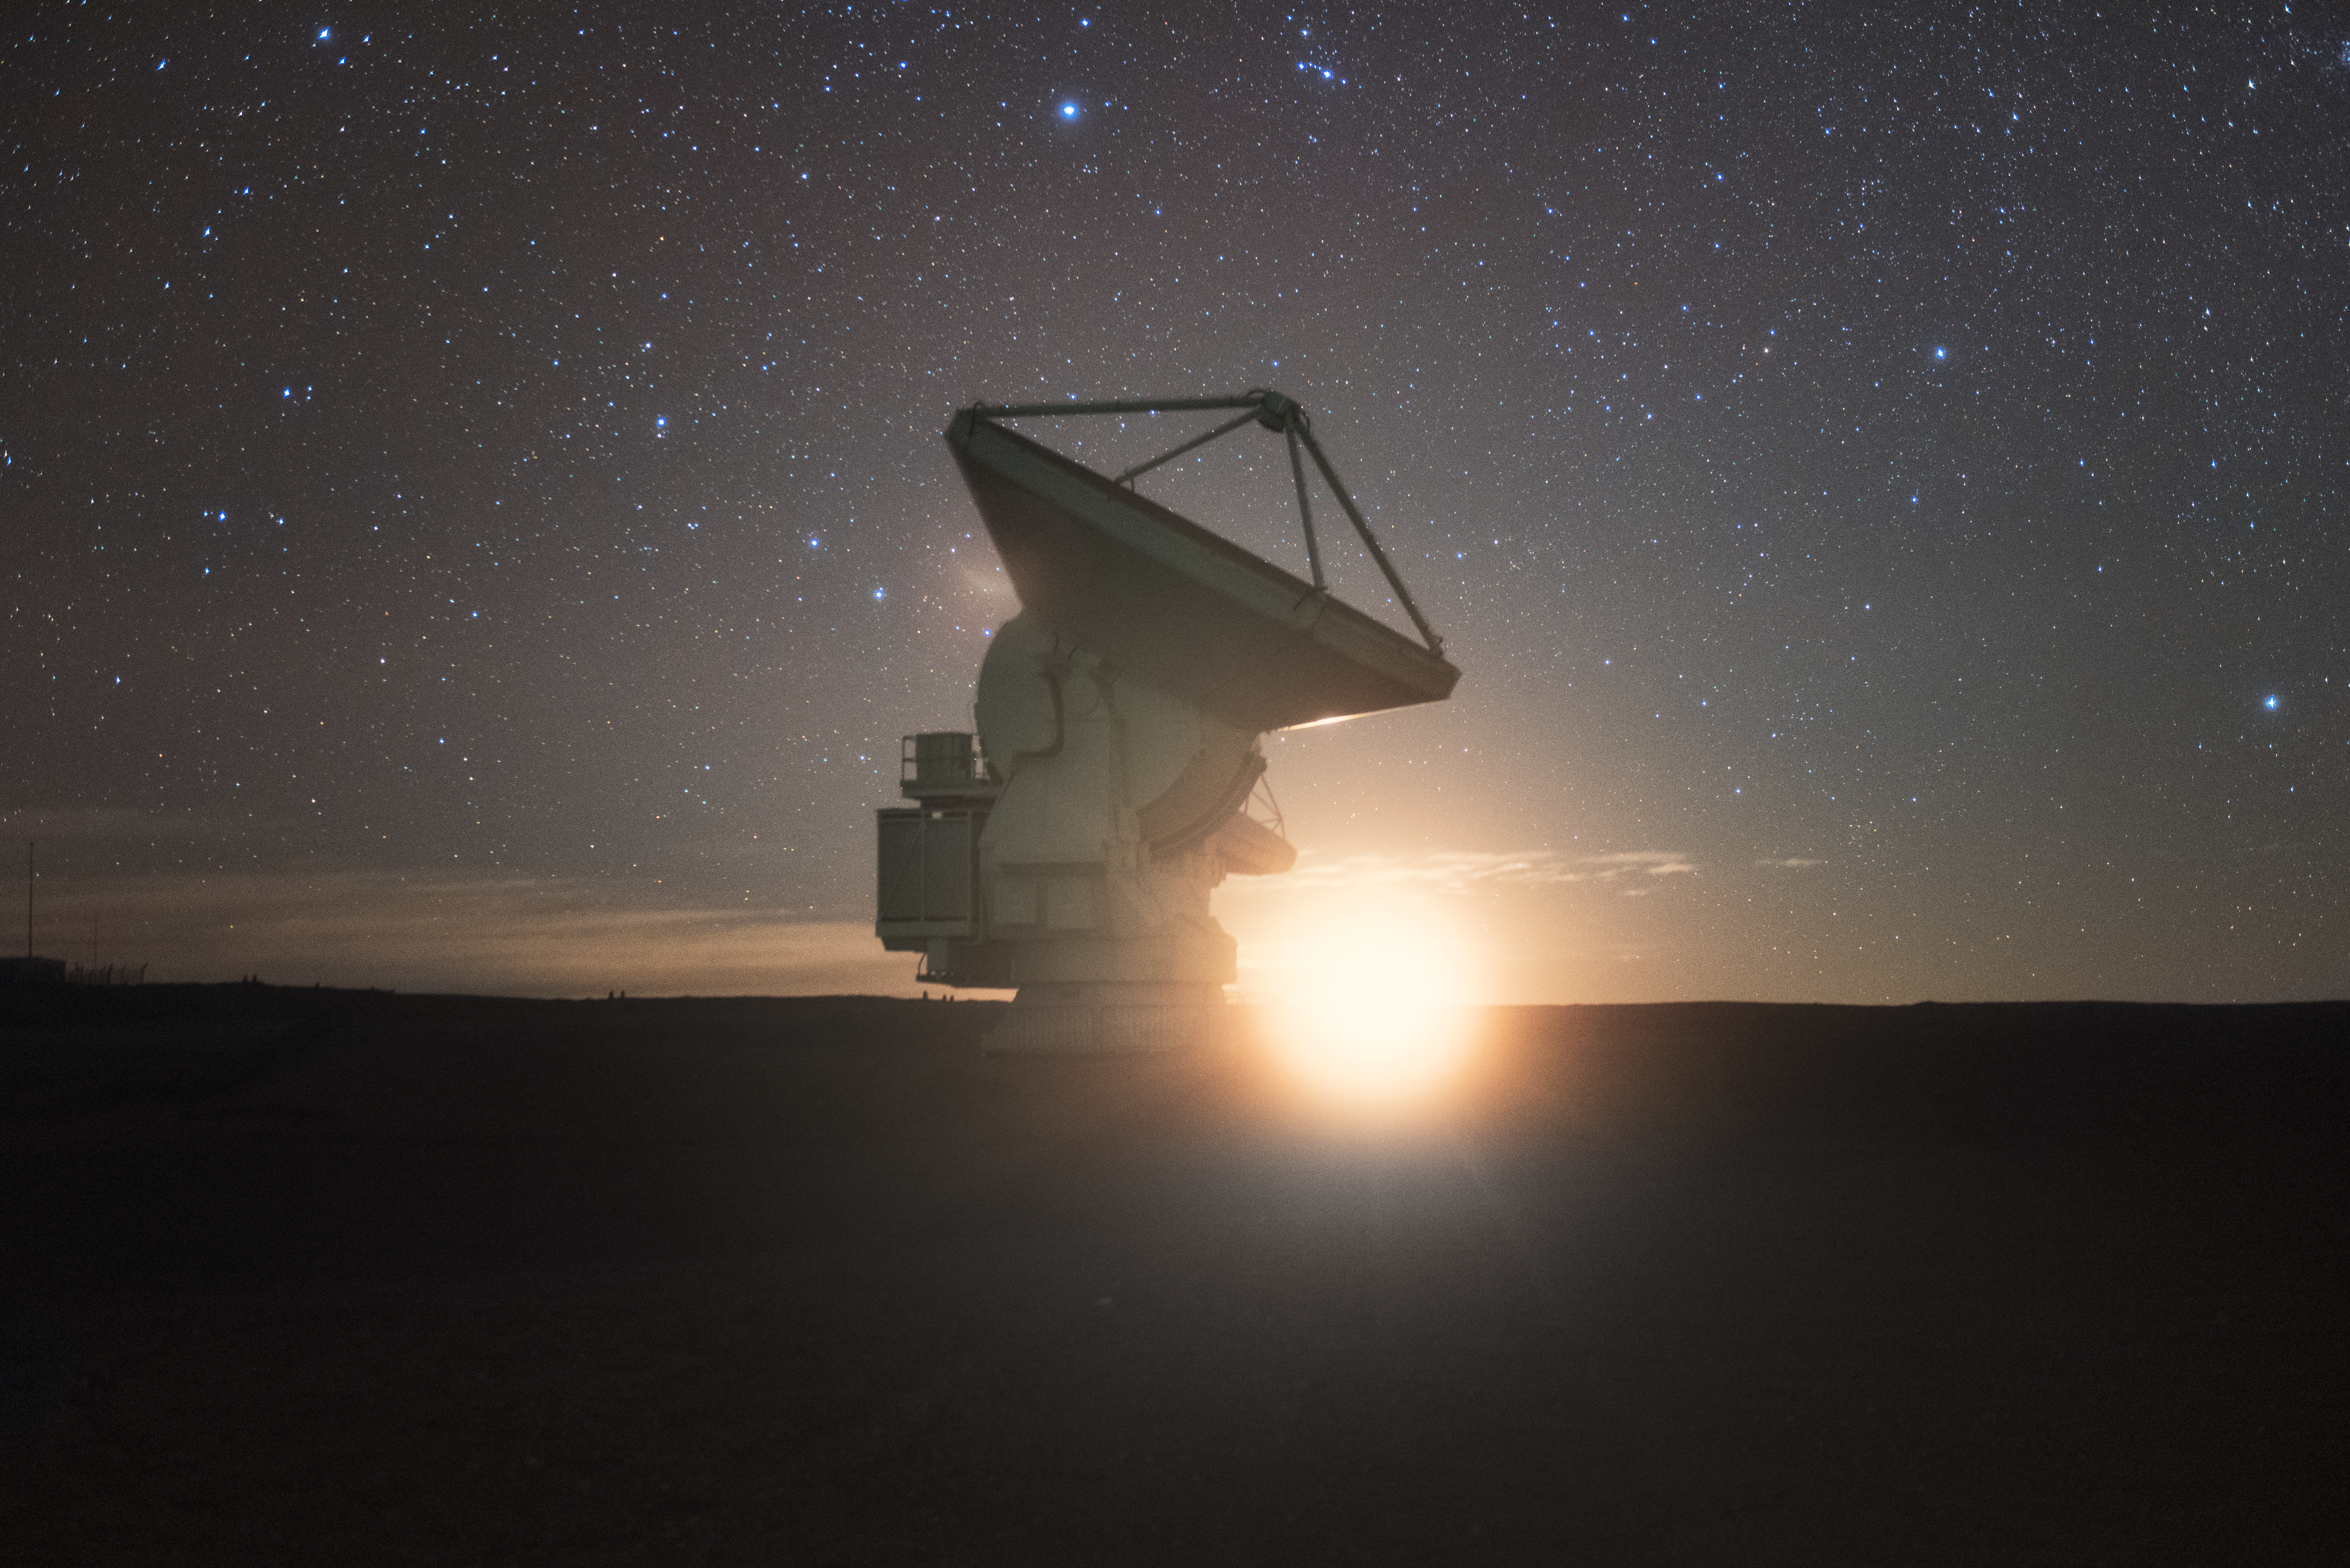

Horizon light

In total, 66 separate antennas combine to form ALMA, the Atacama Large Millimetre/submillimetre Array. The Sun just on the horizon bathes a single antenna in an orange glow. Located around 5000 metres up in the Chilean mountains, ALMA is the largest ground-based astronomical project in existence. The antennas are provided by North America, Europe and East Asia.

The telescope scours the Universe in the radio range, studying the stunning, varied phenomena it has to offer.

Credit: ESO/Y. Beletsky